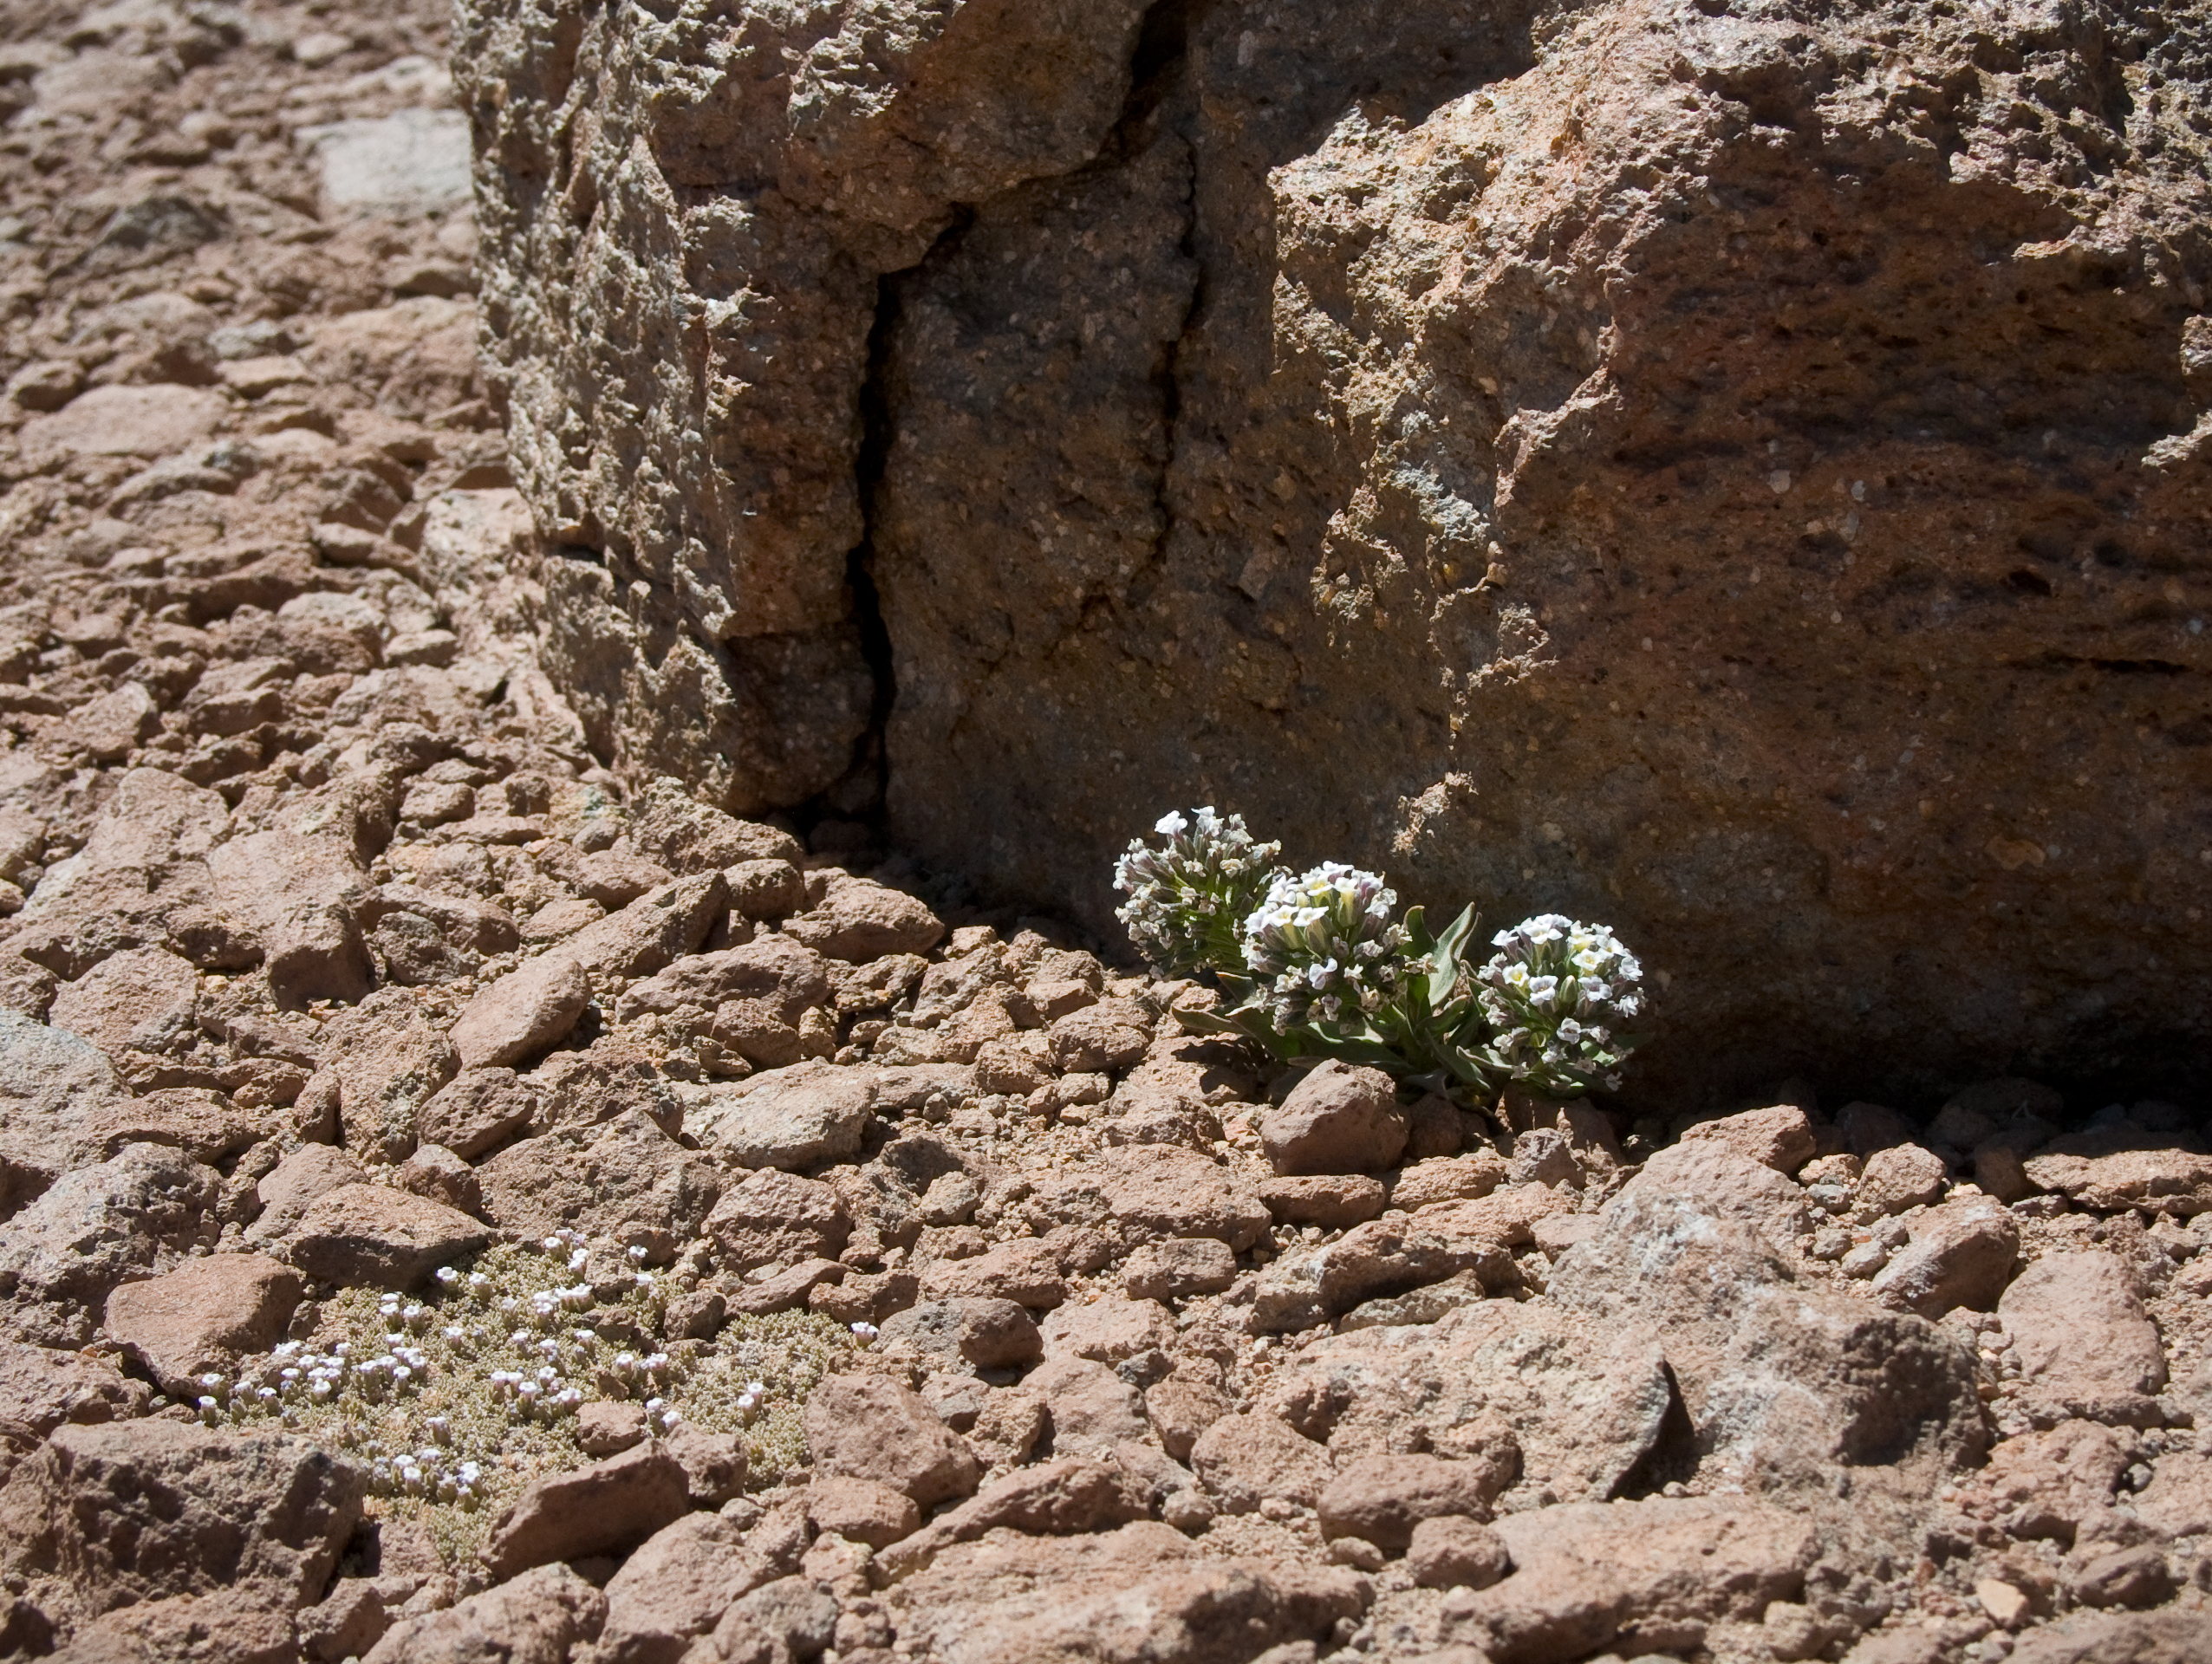

Menonvillea

Menonvillea sp. A typical plant found in the desert around the ALMA site at an altitude of 4820 m. This picture was obtained in August 2004.

Credit: ESO